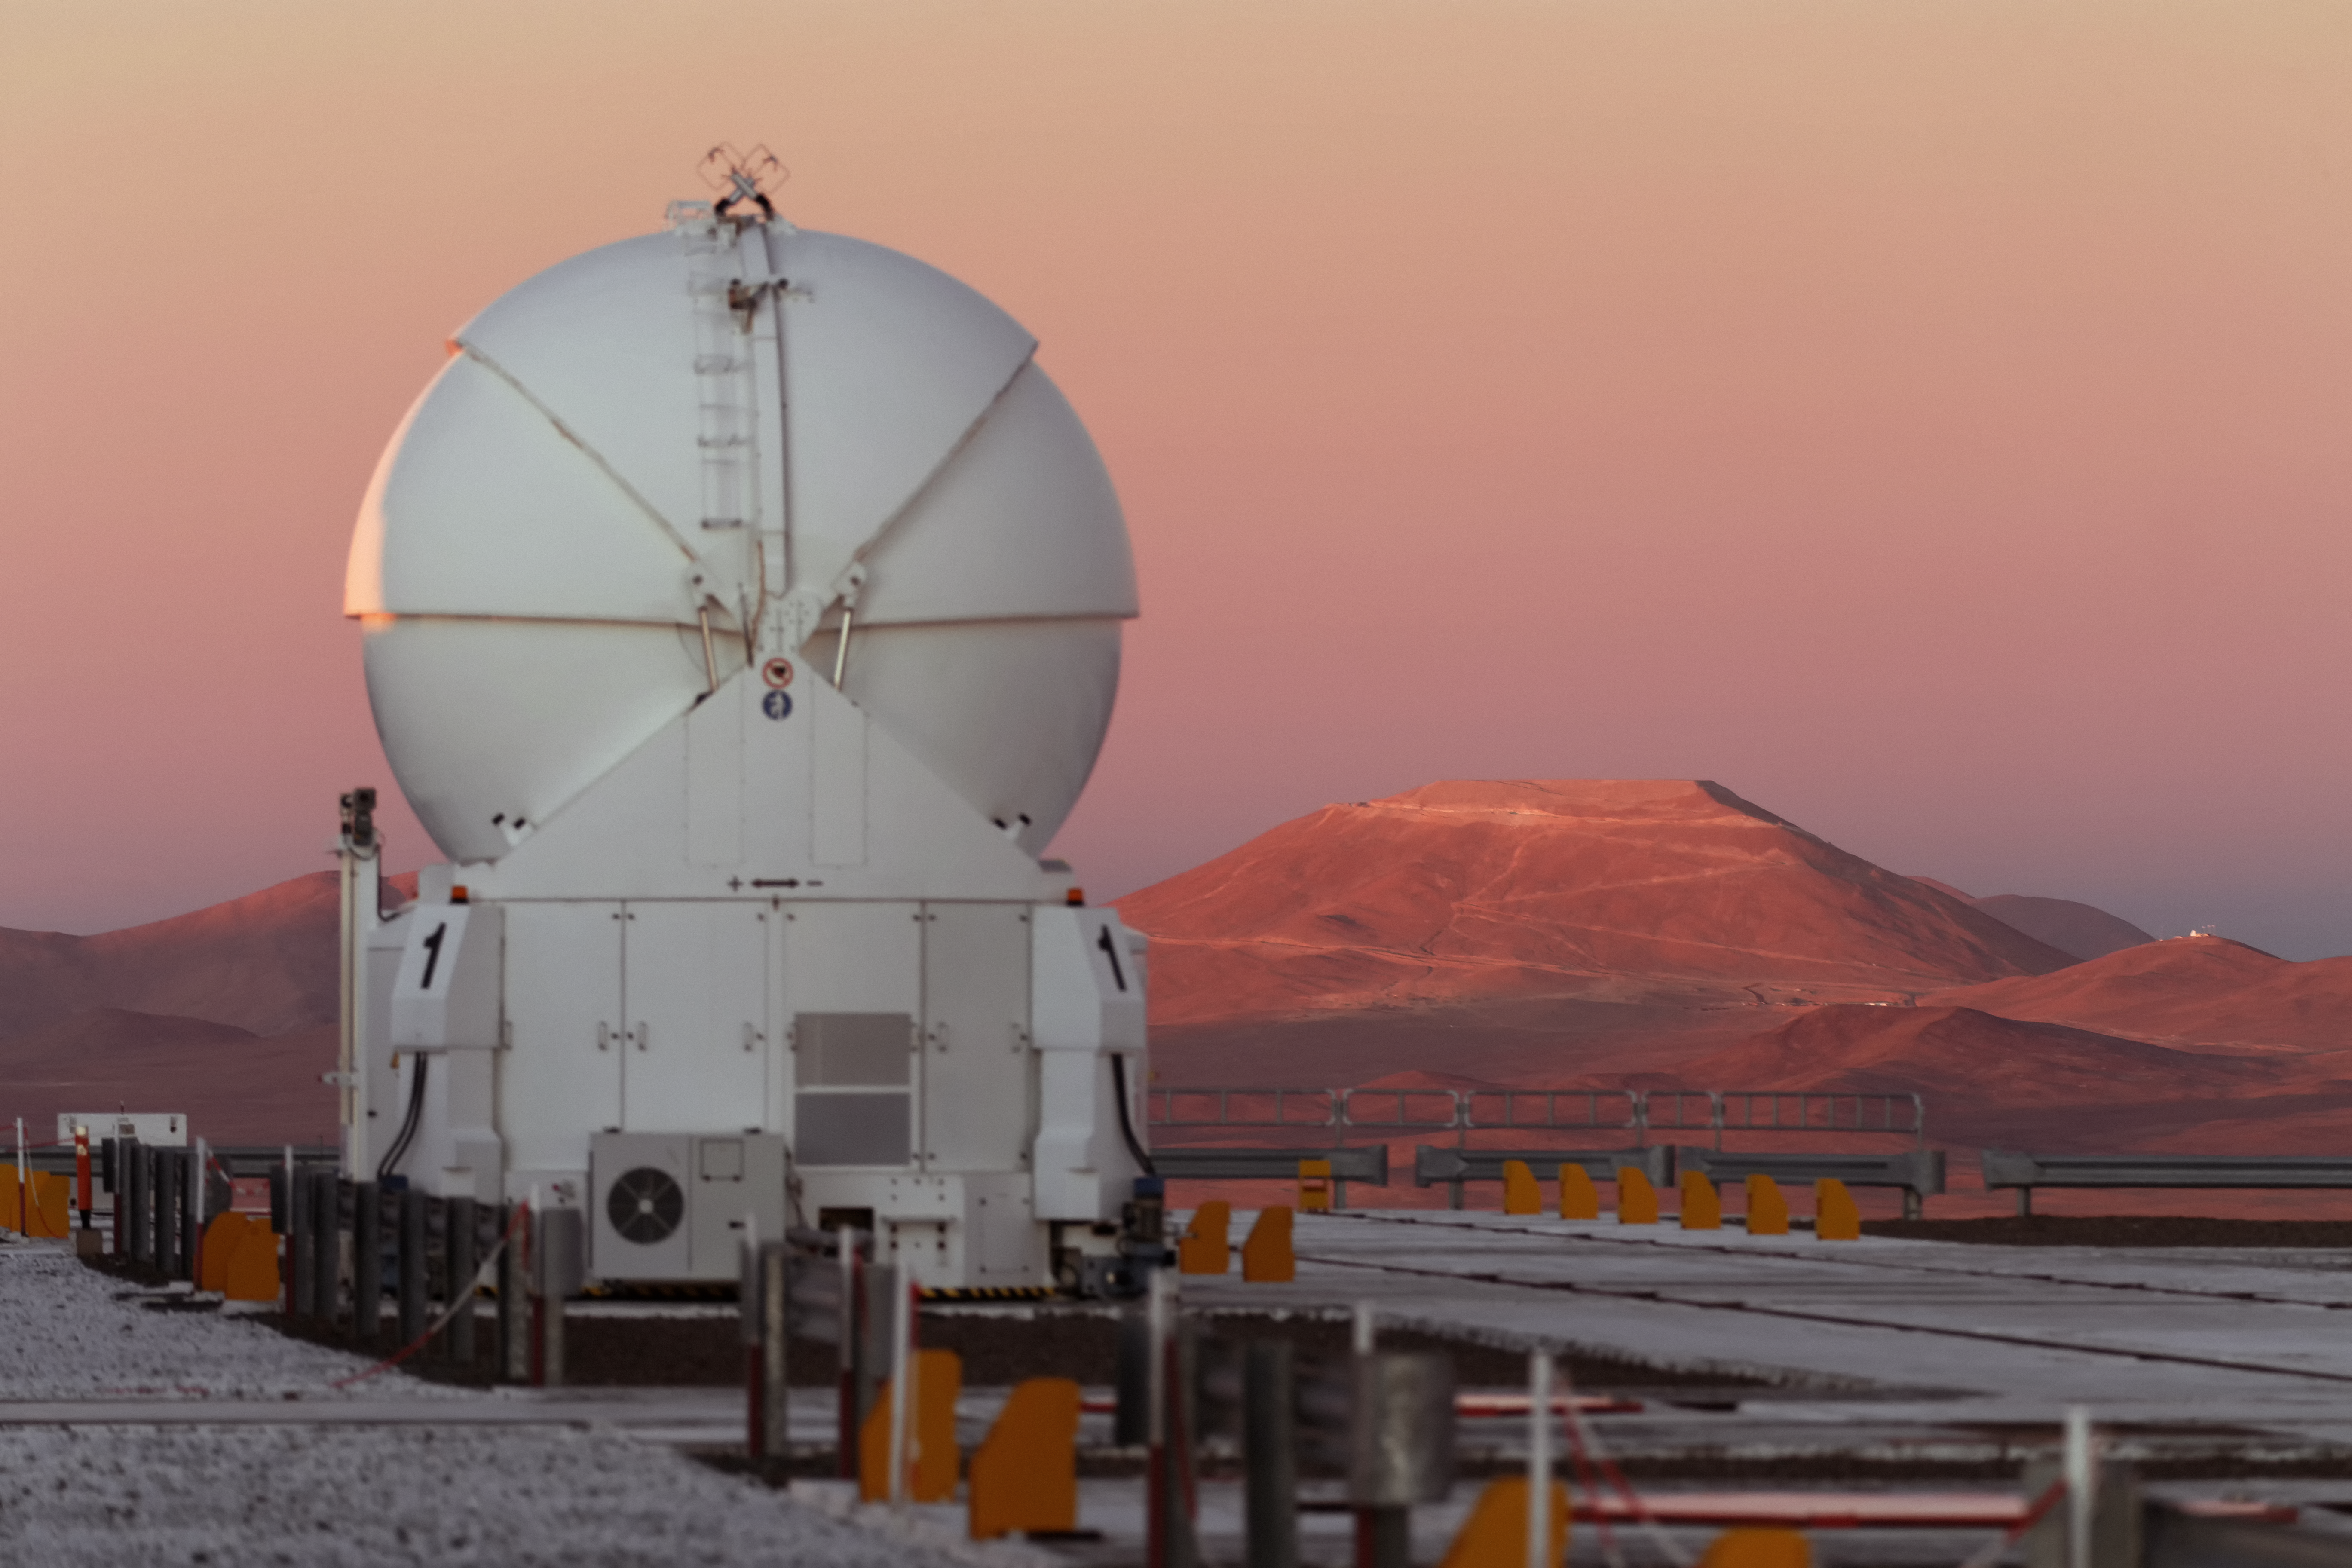

Sunset at Cerro Paranal and Cerro Armazones

One of the four VLT 1.8-metre Auxiliary Telescopes atop ESO's Paranal Observatory enjoys the view as Cerro Armazones, the future home of the Extremely Large Telescope (ELT), is bathed in the light from the setting Sun.

Cerro Armazones is located twenty kilometres from the Paranal Observatory in the Atacama Desert of northern Chile.

Credit: Jean-Marc Lecleire/PNA/ESO